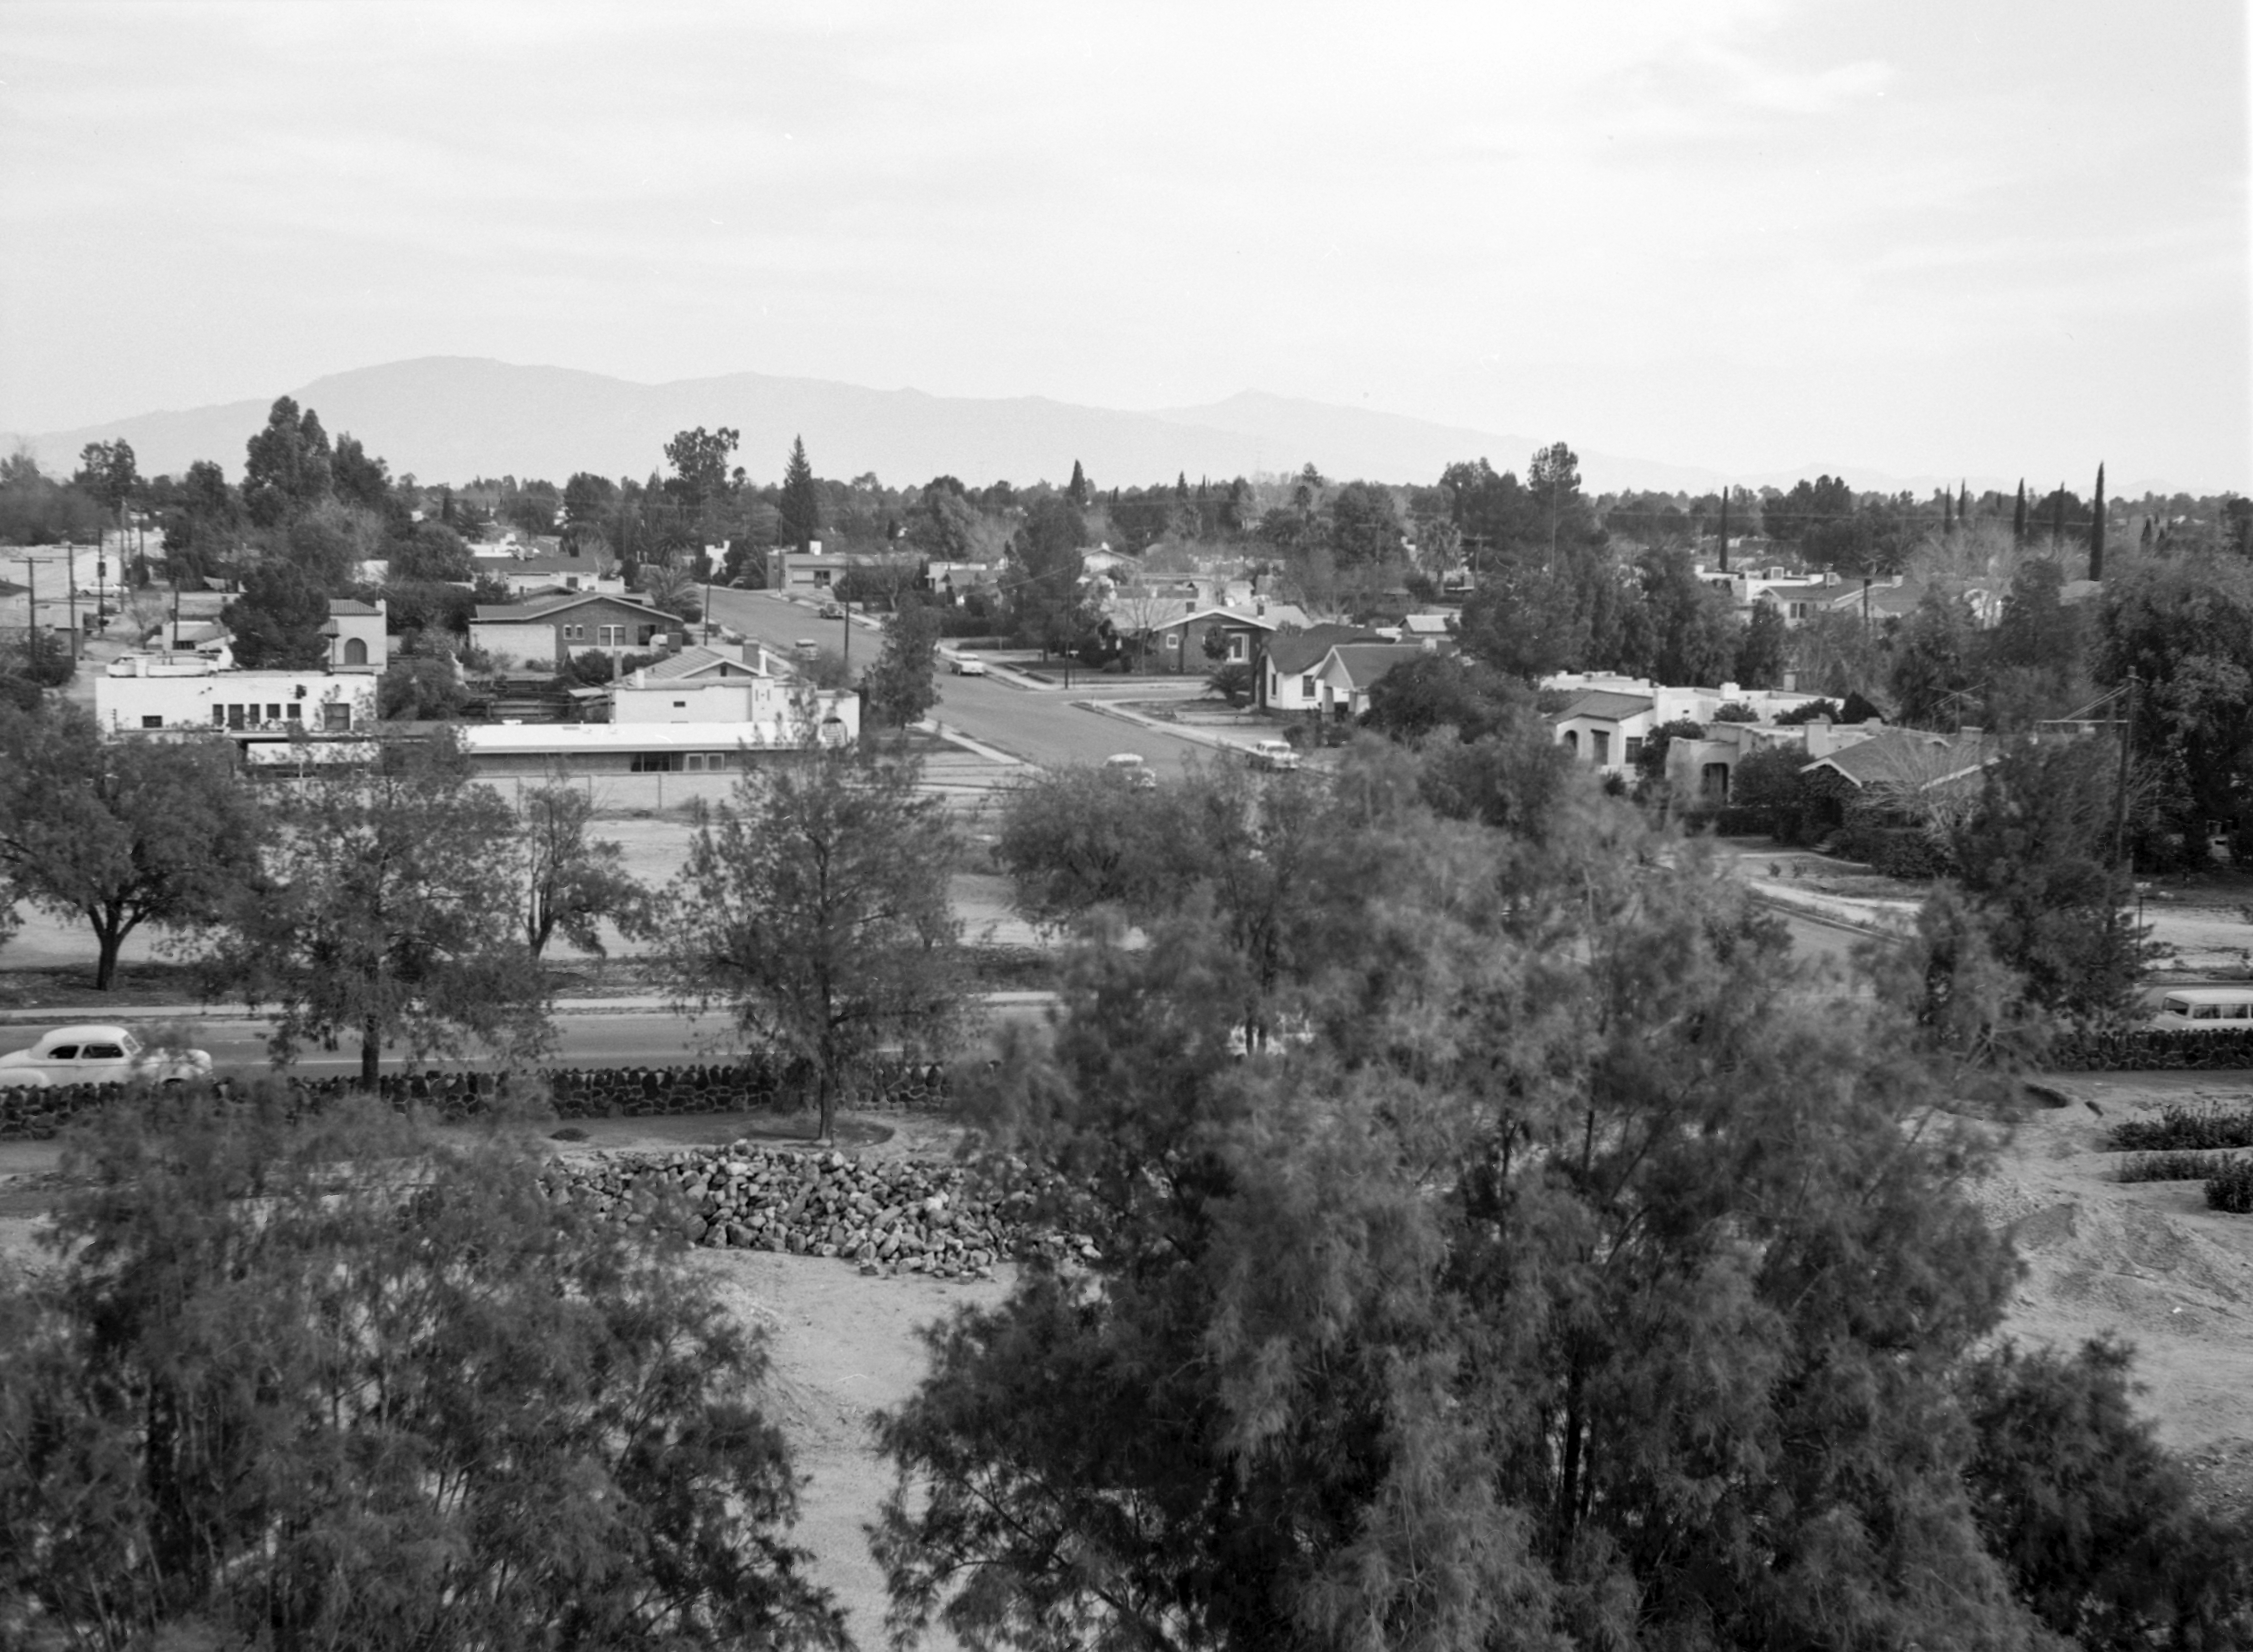

NSF NOIRLab's Tucson HQ in 1958

This image is stored at NOIRLab Headquarters in Tucson, Arizona. For the original negative of this image, see KPNO Negatives envelope 531. It was captured around 1958 at the corner of Cherry Ave and Hawthorne St. in Tucson. This would be the future site of Kitt Peak's operations office and serves as NSF NOIRLab's HQ today.

This image is part of NSF NOIRLab’s historical archives.

Credit: KPNO/NOIRLab/NSF/AURA